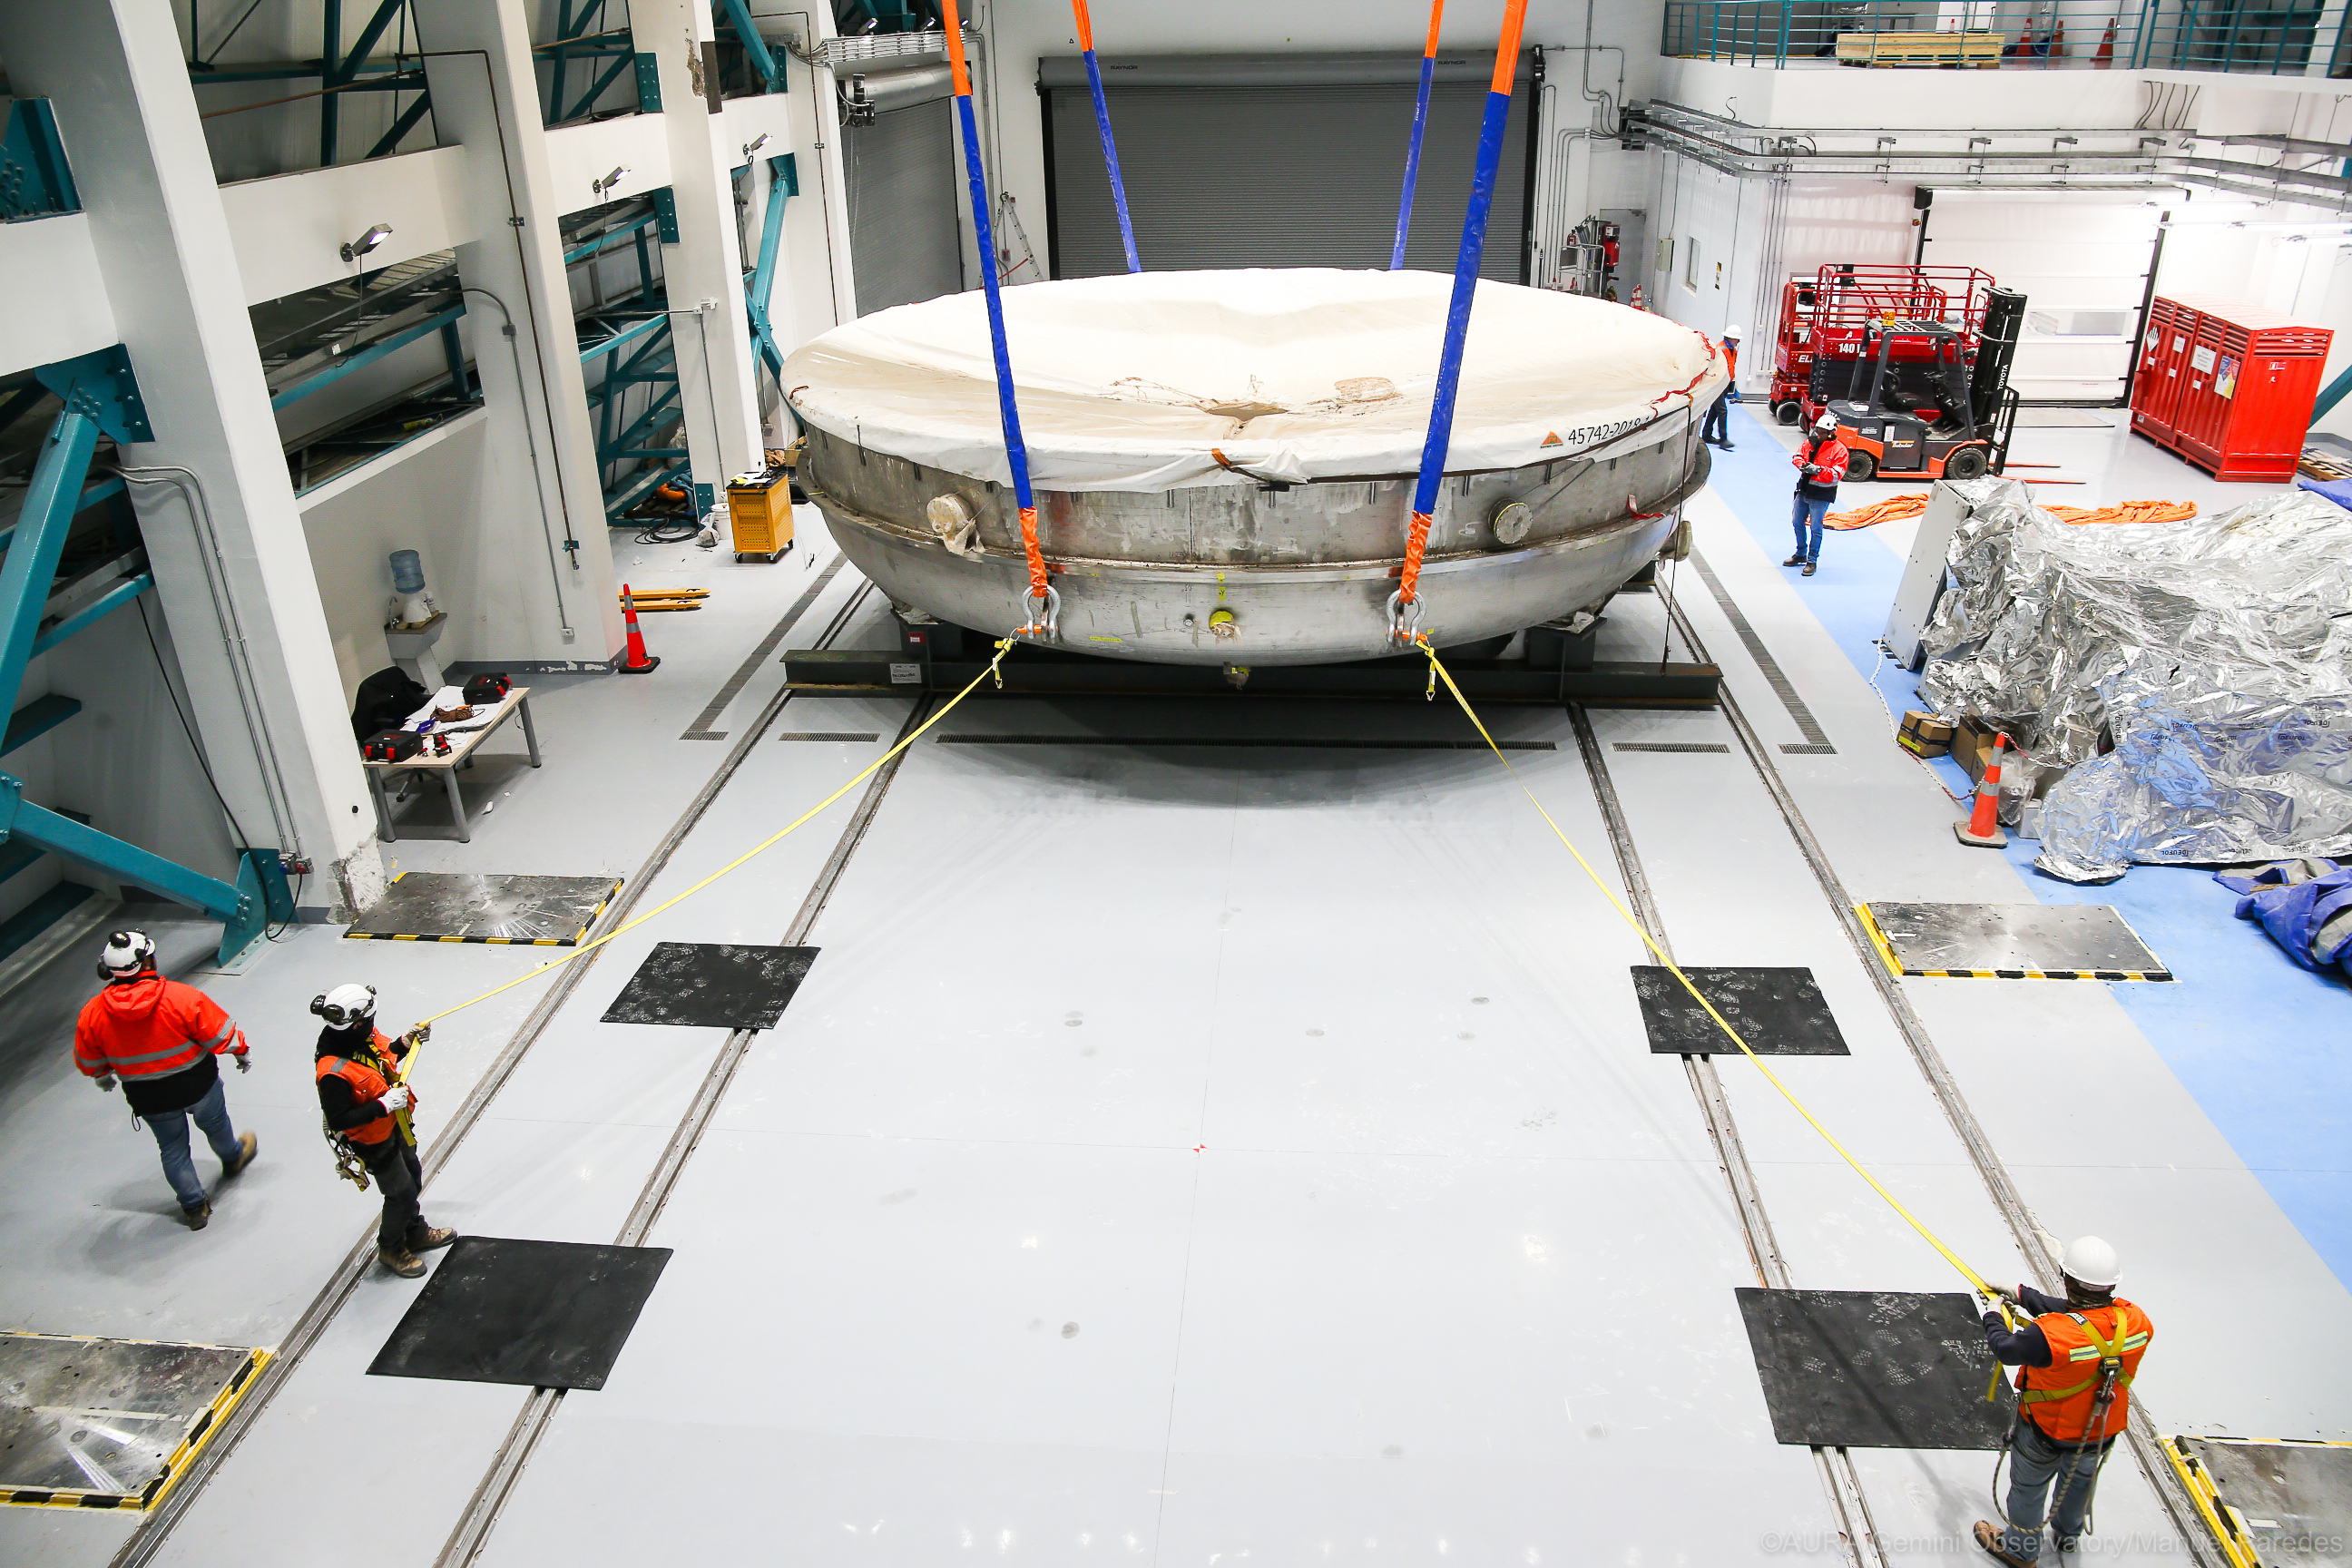

LSST Coating Chamber Arrival

November 11, 2018 - The Coating Chamber for the Large Synoptic Survey Telescope (LSST) arrived on the summit of Cerro Pachón, safely completing a 15 week journey from Deggendorf, Germany, where it was constructed. The 128-ton Coating Chamber is the largest single piece of equipment to arrive at the LSST observatory site to date, and will soon be joined by the Telescope Mount Assembly (TMA), from Spain, and the 8.4-meter Primary/Tertiary (M1M3) Mirror, from the United States, which are expected to arrive in 2019.

Credit: Manuel Paredes/AURA/International Gemini Observatory/NOIRLab/NSF